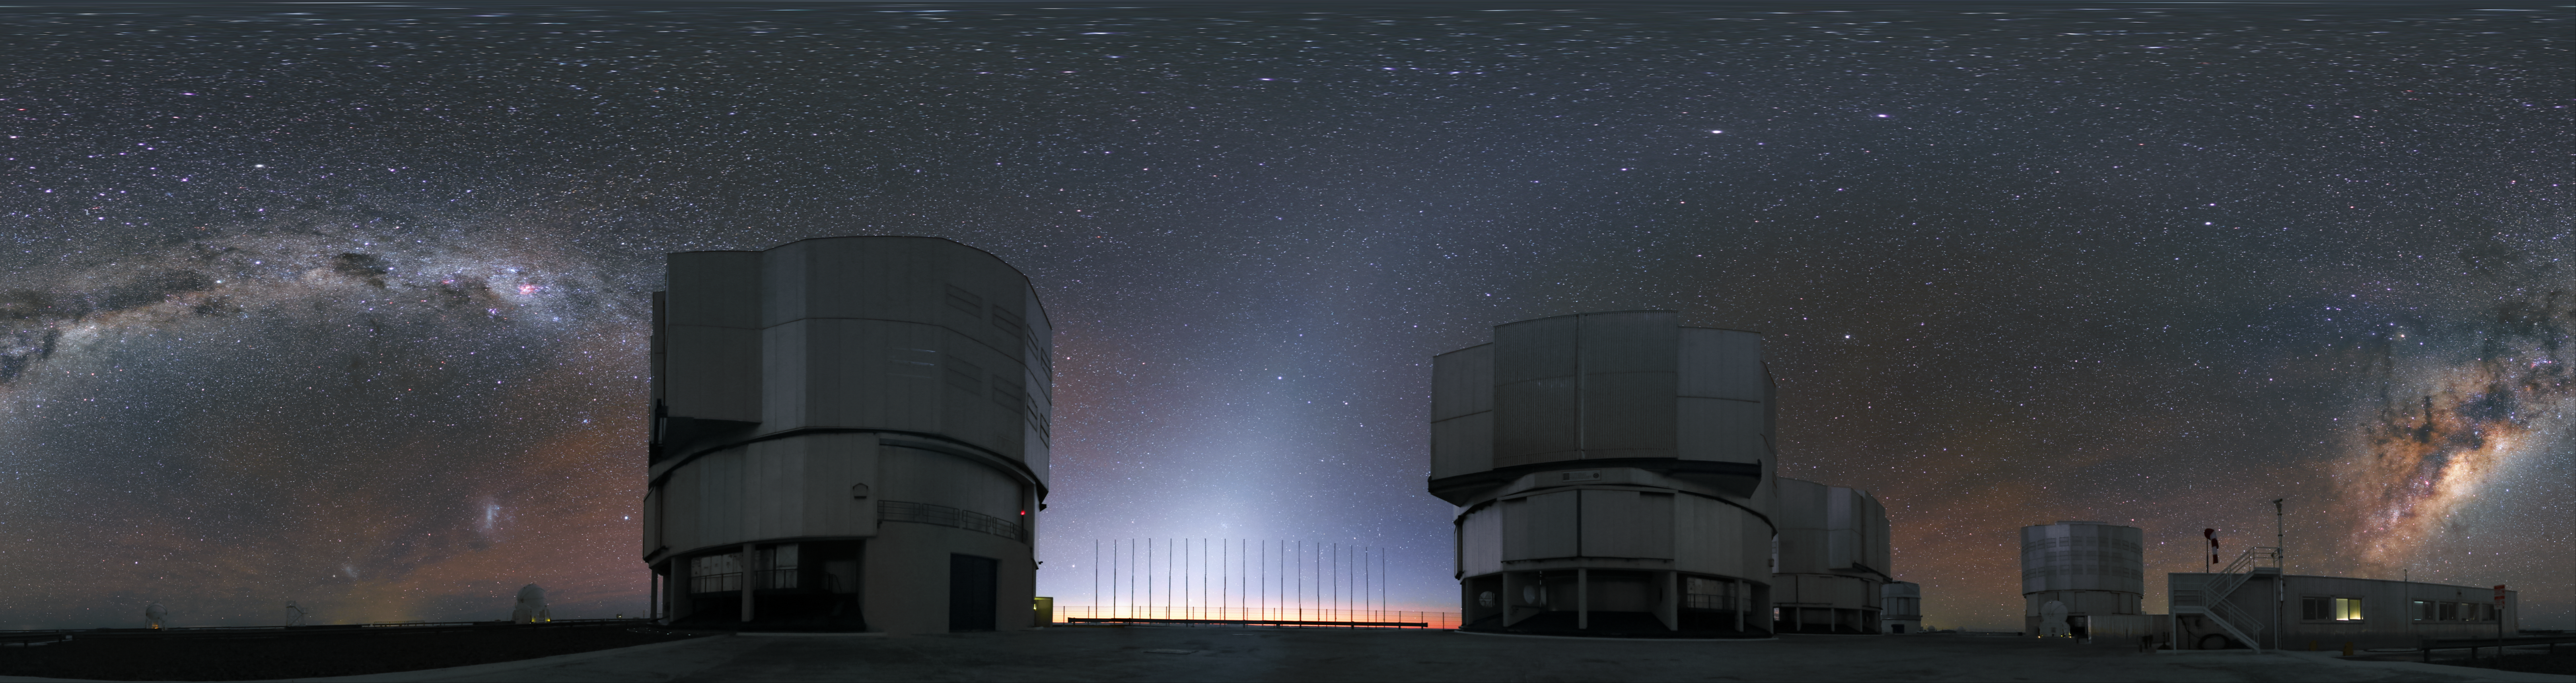

ANTU, KUEYEN, MELIPAL and YEPUN

This fish-eye image was taken at the Paranal Observatory and shows the four Unit Telescopes of the Very Large Telescope (VLT), named ANTU, KUEYEN, MELIPAL and YEPUN in the Mapuche language of the indigenous people of south-central Chile. The Milky Way is splashed across the sky between them.

Credit: R. Wesson/ESO